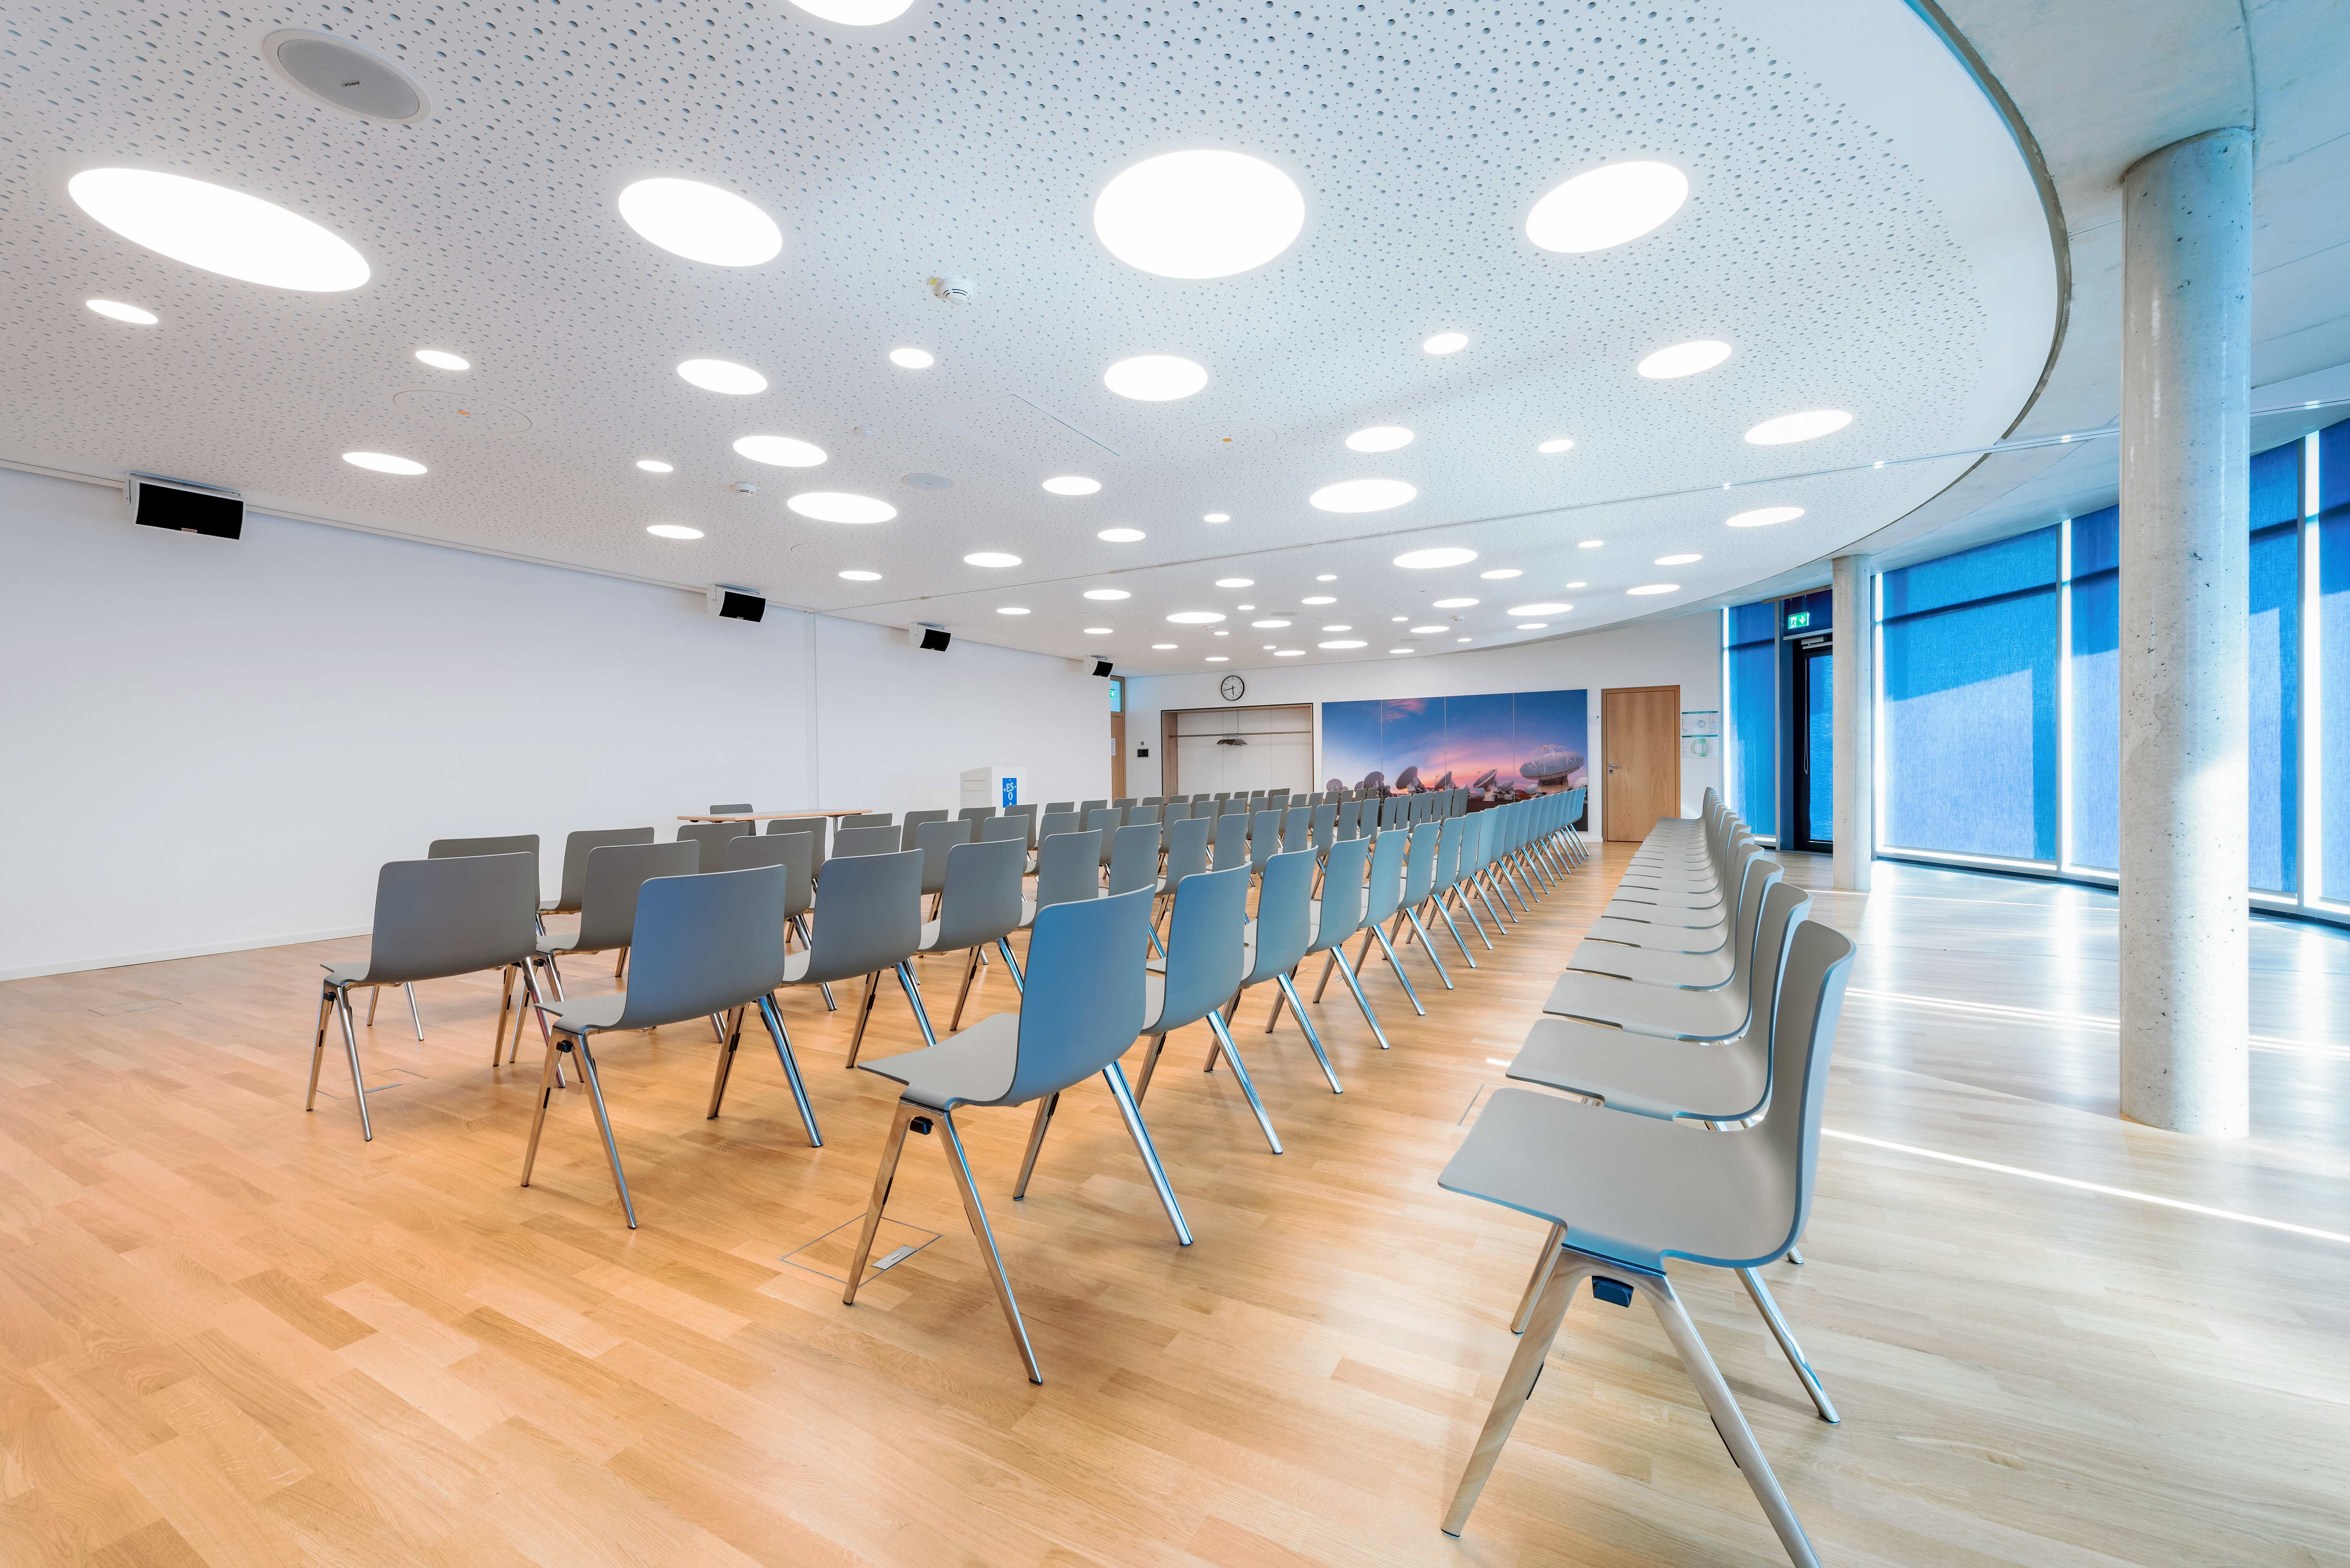

Supernova seminar room

The bright seminar room at the top of the ESO Supernova Planetarium & Visitor Centre. Perfect for any meeting, including workshops, conferences, and press events, the space can be used split into two smaller rooms, as shown here, or combined into one larger space. Adjacent is an foyer and a rooftop deck, both of which can host coffee breaks, finger foods, and cocktail hours, with fantastic views of the Alps on clear days.

Credit: Brillux, Sven Rahm Fotografie